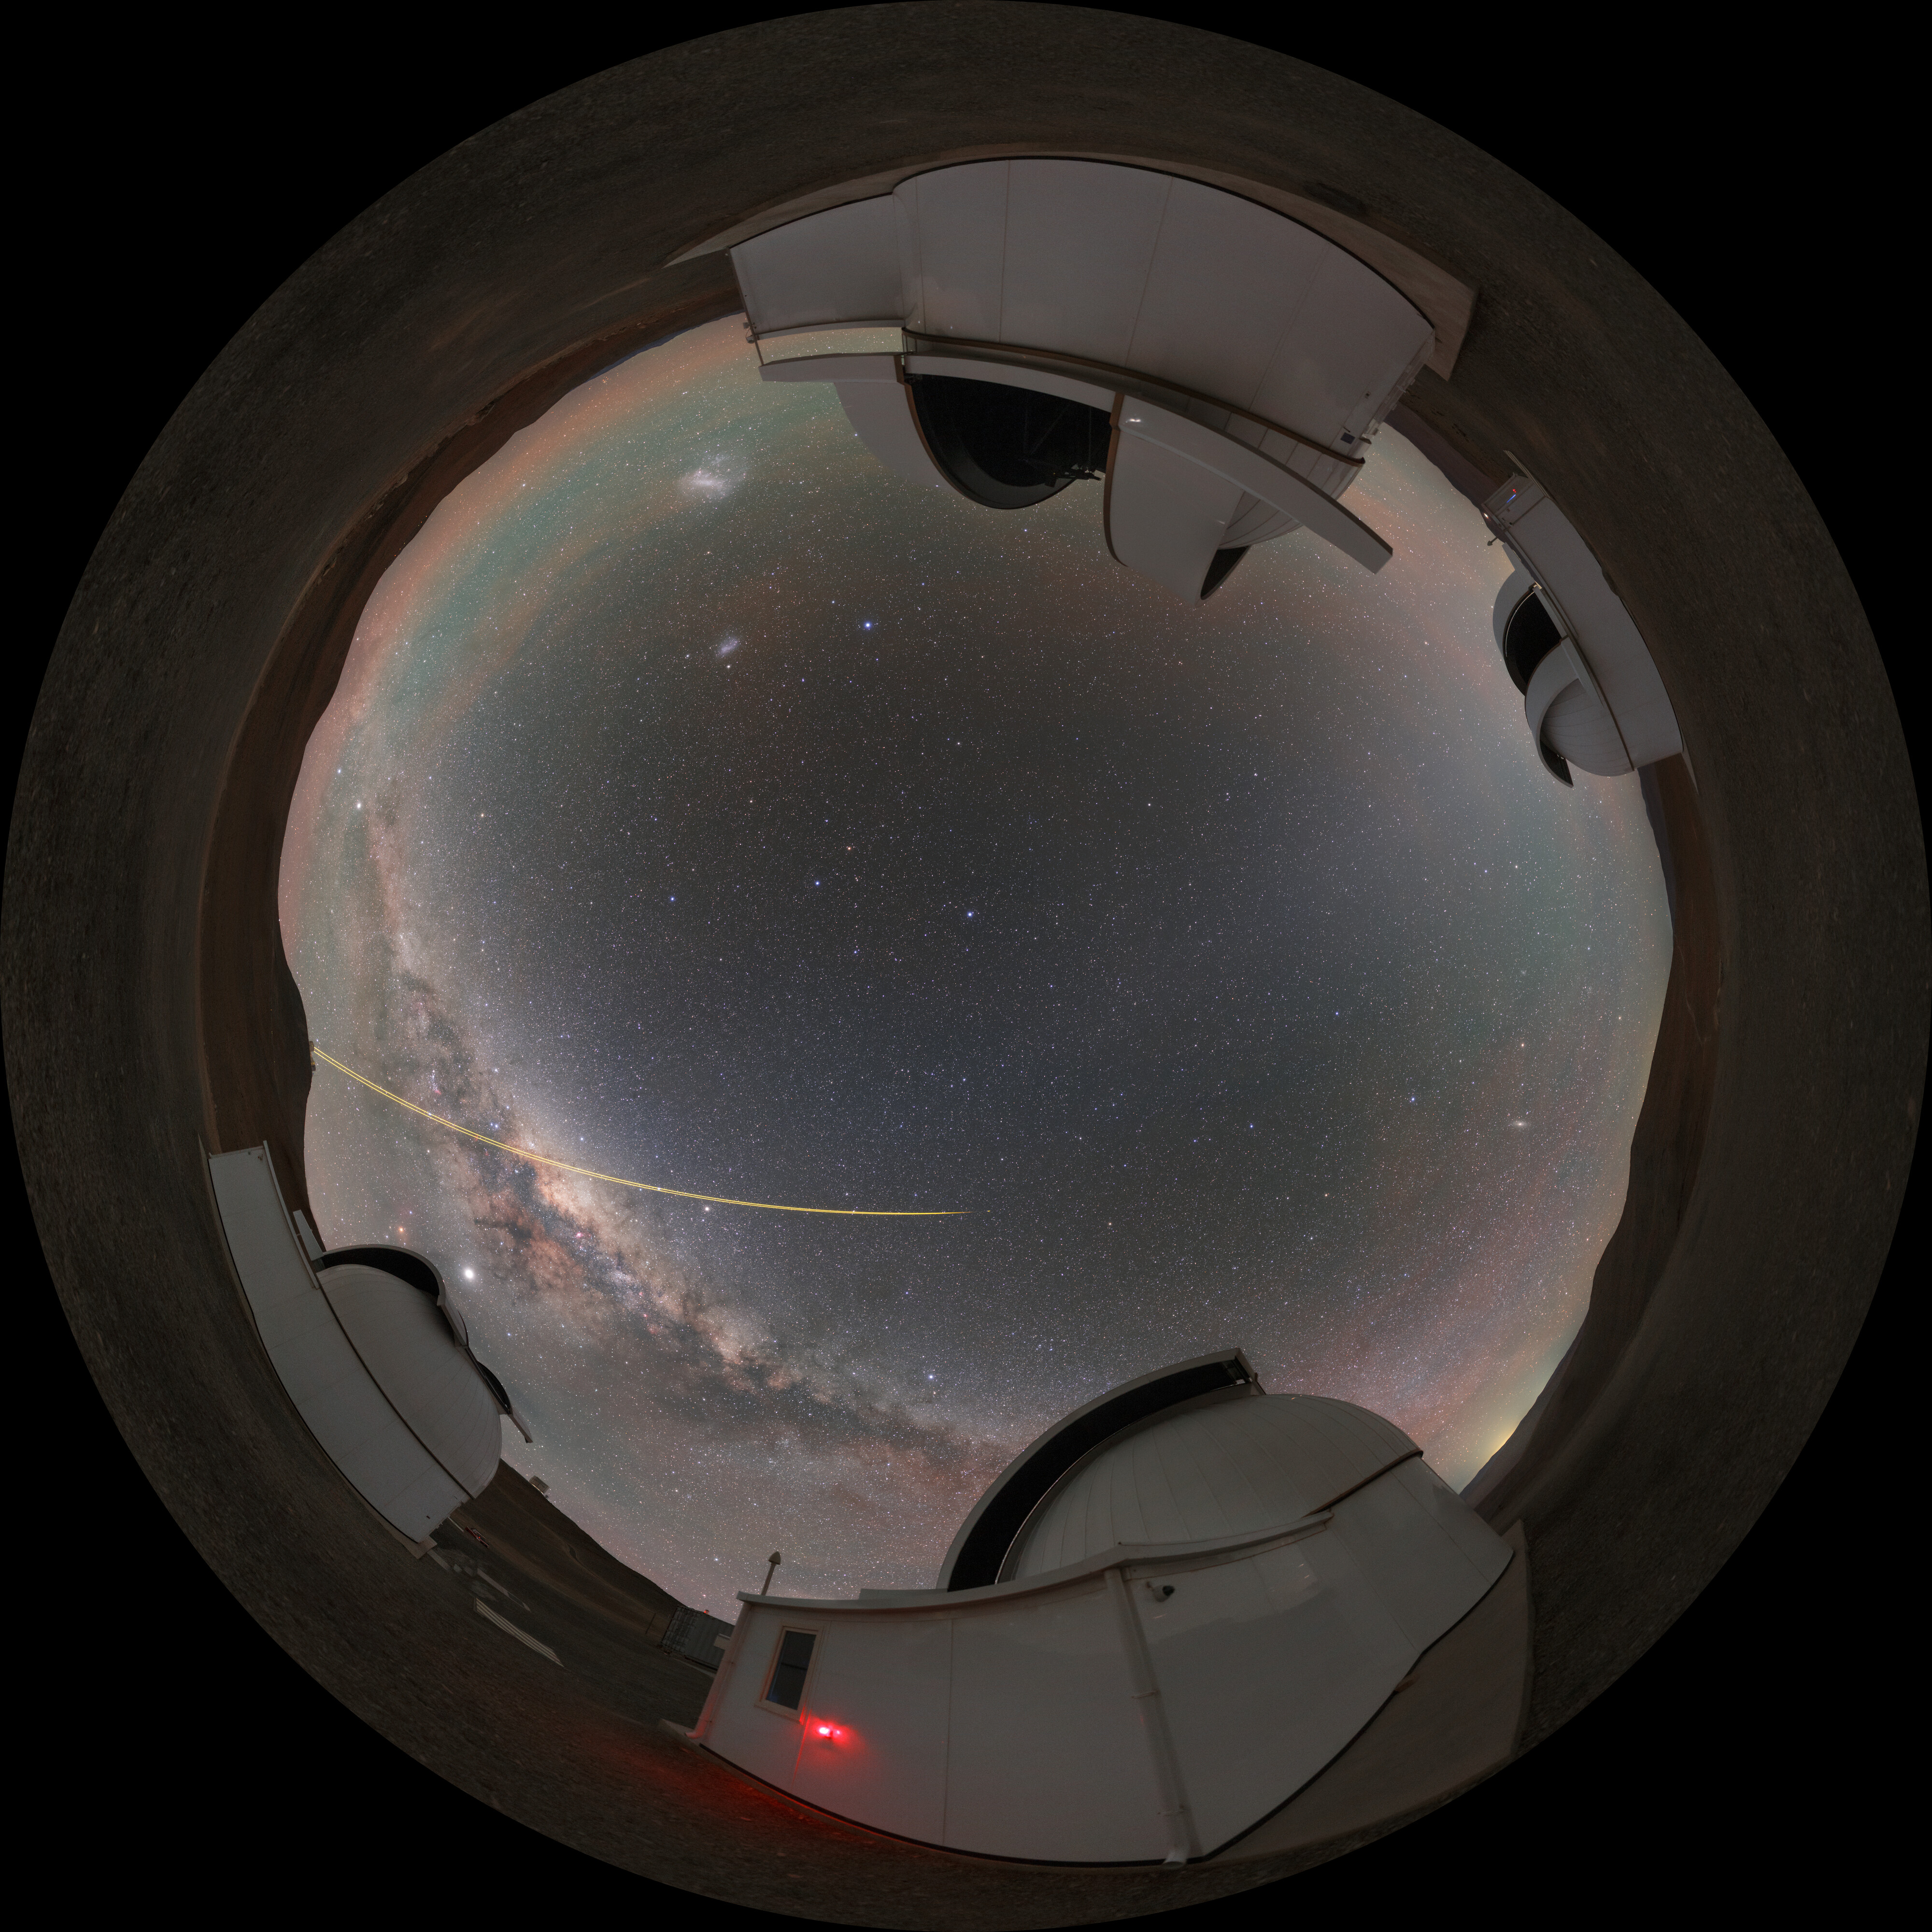

Planet finding in center stage

Looking up into the starry night sky one might speculate just how many worlds like our own might be out there. Astronomers are now working towards answering this question with the help of the SPECULOOS Southern Observatory project. The four 1-metre telescopes are tasked with locating and studying potentially habitable Earth-sized planets orbiting stars with cooler temperatures.

Credit: P. Horálek/ESO